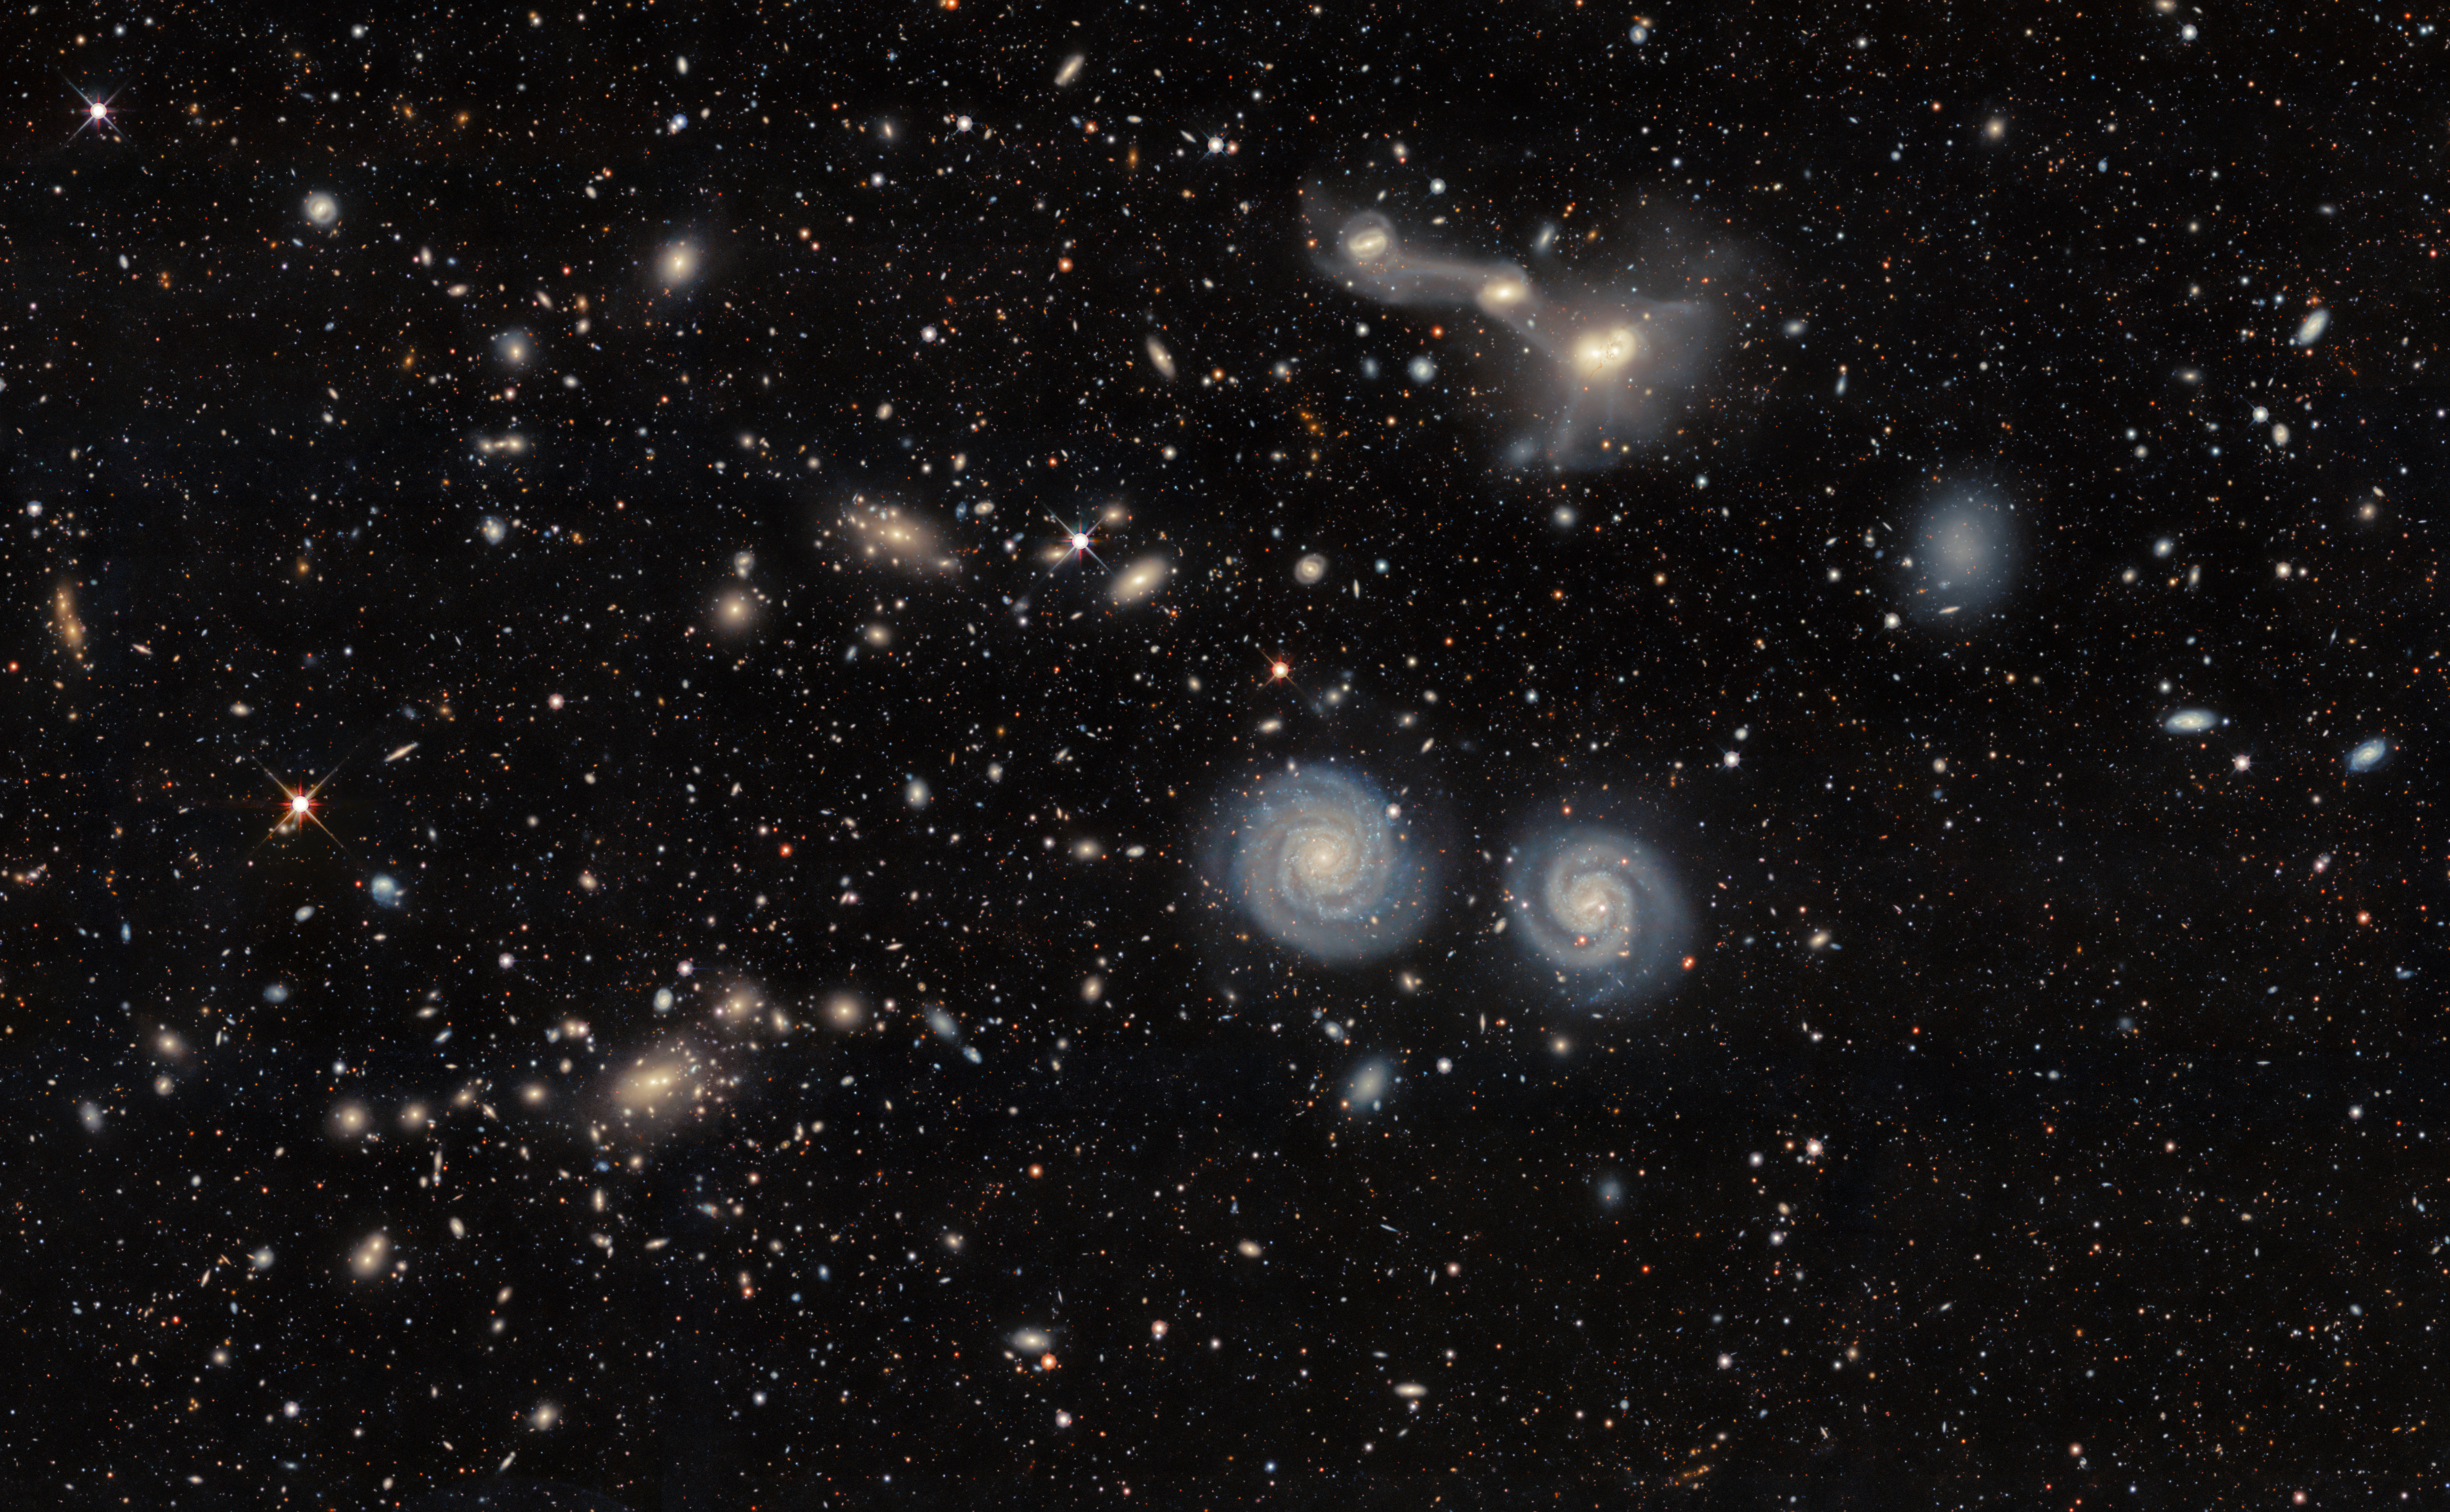

A Galactic Illusion

A wide shot of this Image of the Week captures both NGC 4410 and NGC 4411. In the center of the image, NGC 4411 is a serene pair of spiral galaxies in a deceptive union. Though the companions are thought to be right next to each other — both at a distance of about 50 million light-years from us — they don’t show signs of interaction, such as distorted arms.

The pair NGC4411b (left) and NCG 4411a (right) were captured by the Dark Energy Camera (DECam) which was built by the Department of Energy and mounted on the prime focus of Víctor M. Blanco 4-meter Telescope at the U.S. National Science Foundation Cerro Tololo Inter-American Observatory (CTIO), a Program of NSF NOIRLab, in Chile. NGC 4411a is a particularly satisfying galaxy to observe because of its distinct and symmetrical spiral arms that swirl more than 360 degrees around its core.

If the galaxies of NGC 4411 were interacting, they would look more intertwined, like NGC 4410, above them in this image. The four interacting galaxies of that system are connected by tidal bridges, created by the gravity of each galaxy pulling on the others in the system.

This image was captured as part of the DESI Legacy Imaging Surveys, which was conducted to identify targets for the Dark Energy Spectroscopic Instrument (DESI) operations.

Credit: DESI Legacy Imaging Surveys/LBNL/DOE & KPNO/CTIO/NOIRLab/NSF/AURAImage processing: T.A. Rector (University of Alaska Anchorage/NSF NOIRLab), D. de Martin & M. Zamani (NSF NOIRLab)